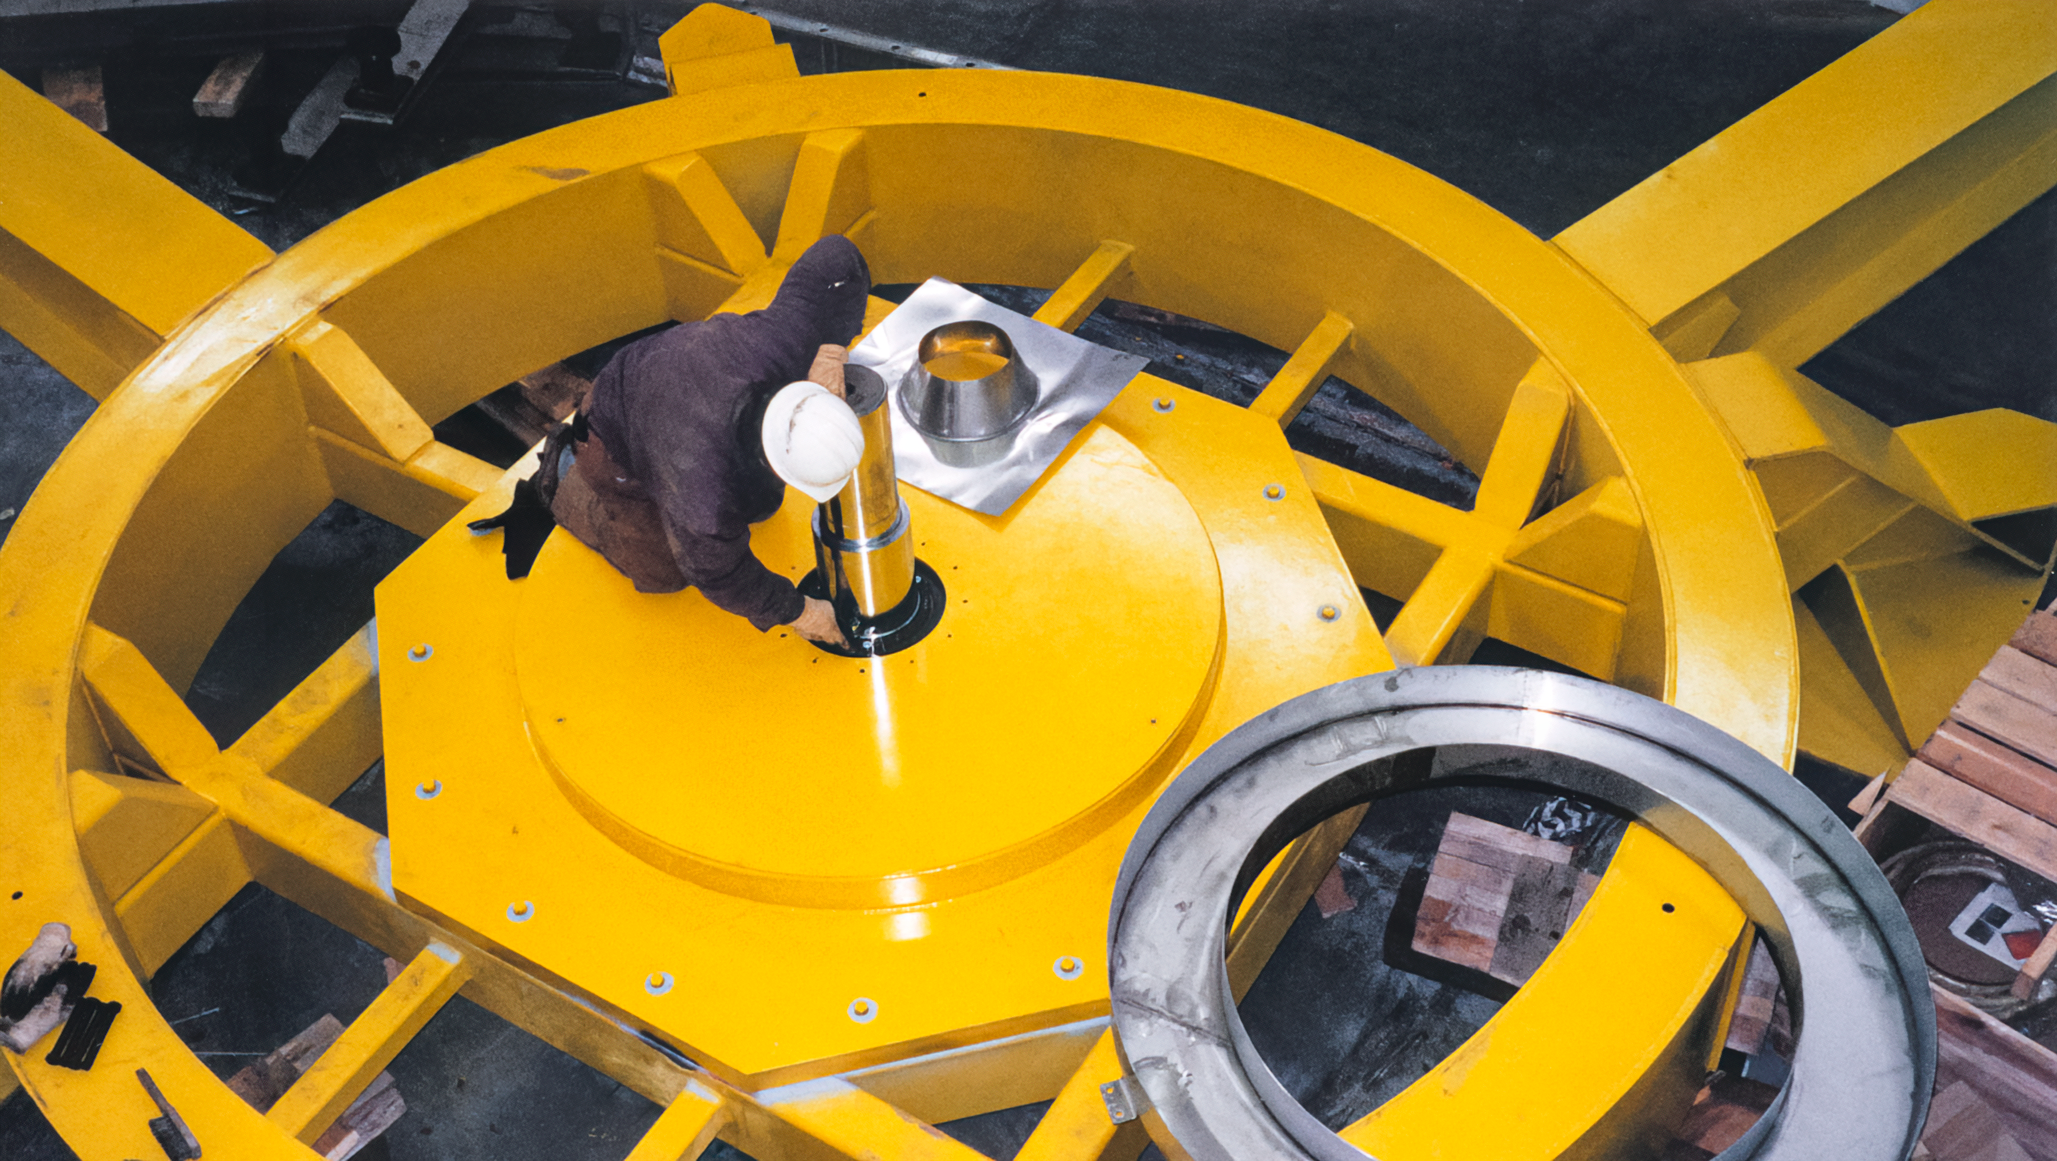

Gemini South Worker

A worker inside the Gemini South telescope.

Credit: International Gemini Observatory/NOIRLab/NSF/AURA